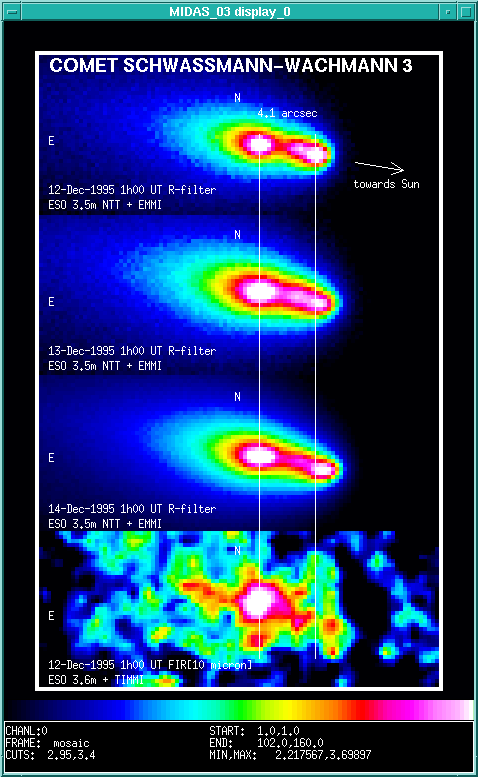

First images of split comet Schwassmann-Wachmann 3

This composite of four individual exposures shows the innermost area of the extended coma of Periodic Comet Schwassmann-Wachmann 3. It demonstrates that its nucleus has recently split into three, probably four individual pieces.

The upper three images were obtained on December 12, 13 and 14, 1995, through a red filtre and with the ESO Multi-Mode Instrument (EMMI) attached to the 3.5-metre New Technology Telescope (NTT). They show the presence of three condensations around the split nuclei, nearly aligned in the direction towards the Sun. They lie in or very near the orbital plane of the comet.

A comparison of the images clearly shows that the distance between the two brightest condensations is slowly increasing and also that the brightness of the two fainter ones (in the middle and to the right) is variable. At the time of the observations, the comet was about 260 million kilometres from the Earth and the measured angular distance between the brightest condensations corresponds to a projected separation of about 5100 kilometres.

The image at the bottom was obtained on December 12, 1995, at a wavelength near 10 micron with the Thermal Infrared Multi-Mode Instrument (TIMMI) at the ESO 3.6-metre telescope. The leftmost condensation is much brighter than the others at this wavelength; this indicates a much larger amount of dust. It is therefore likely that this condensation represents the denser dust cloud around the largest nucleus, and that the (smaller) pieces in the other condensations broke off from this one. On this image, there is a fainter, fourth condensation about 2 arcseconds directly south of the brightest one. The other features are quite faint and may not be real.

This is eso9601b, which accompanies eso9601. This photo is available in GIF format on the World-Wide Web in a B/W (01/96-BW) as well as in a false-colour (01/96-COL) version. It may be reproduced, if credit is given to the European Southern Observatory.

Peculiar Coma Shape of Comet Schwassmann-Wachmann 3 ESO Press Photo eso9601; 5 January 1996

Credit: ESO